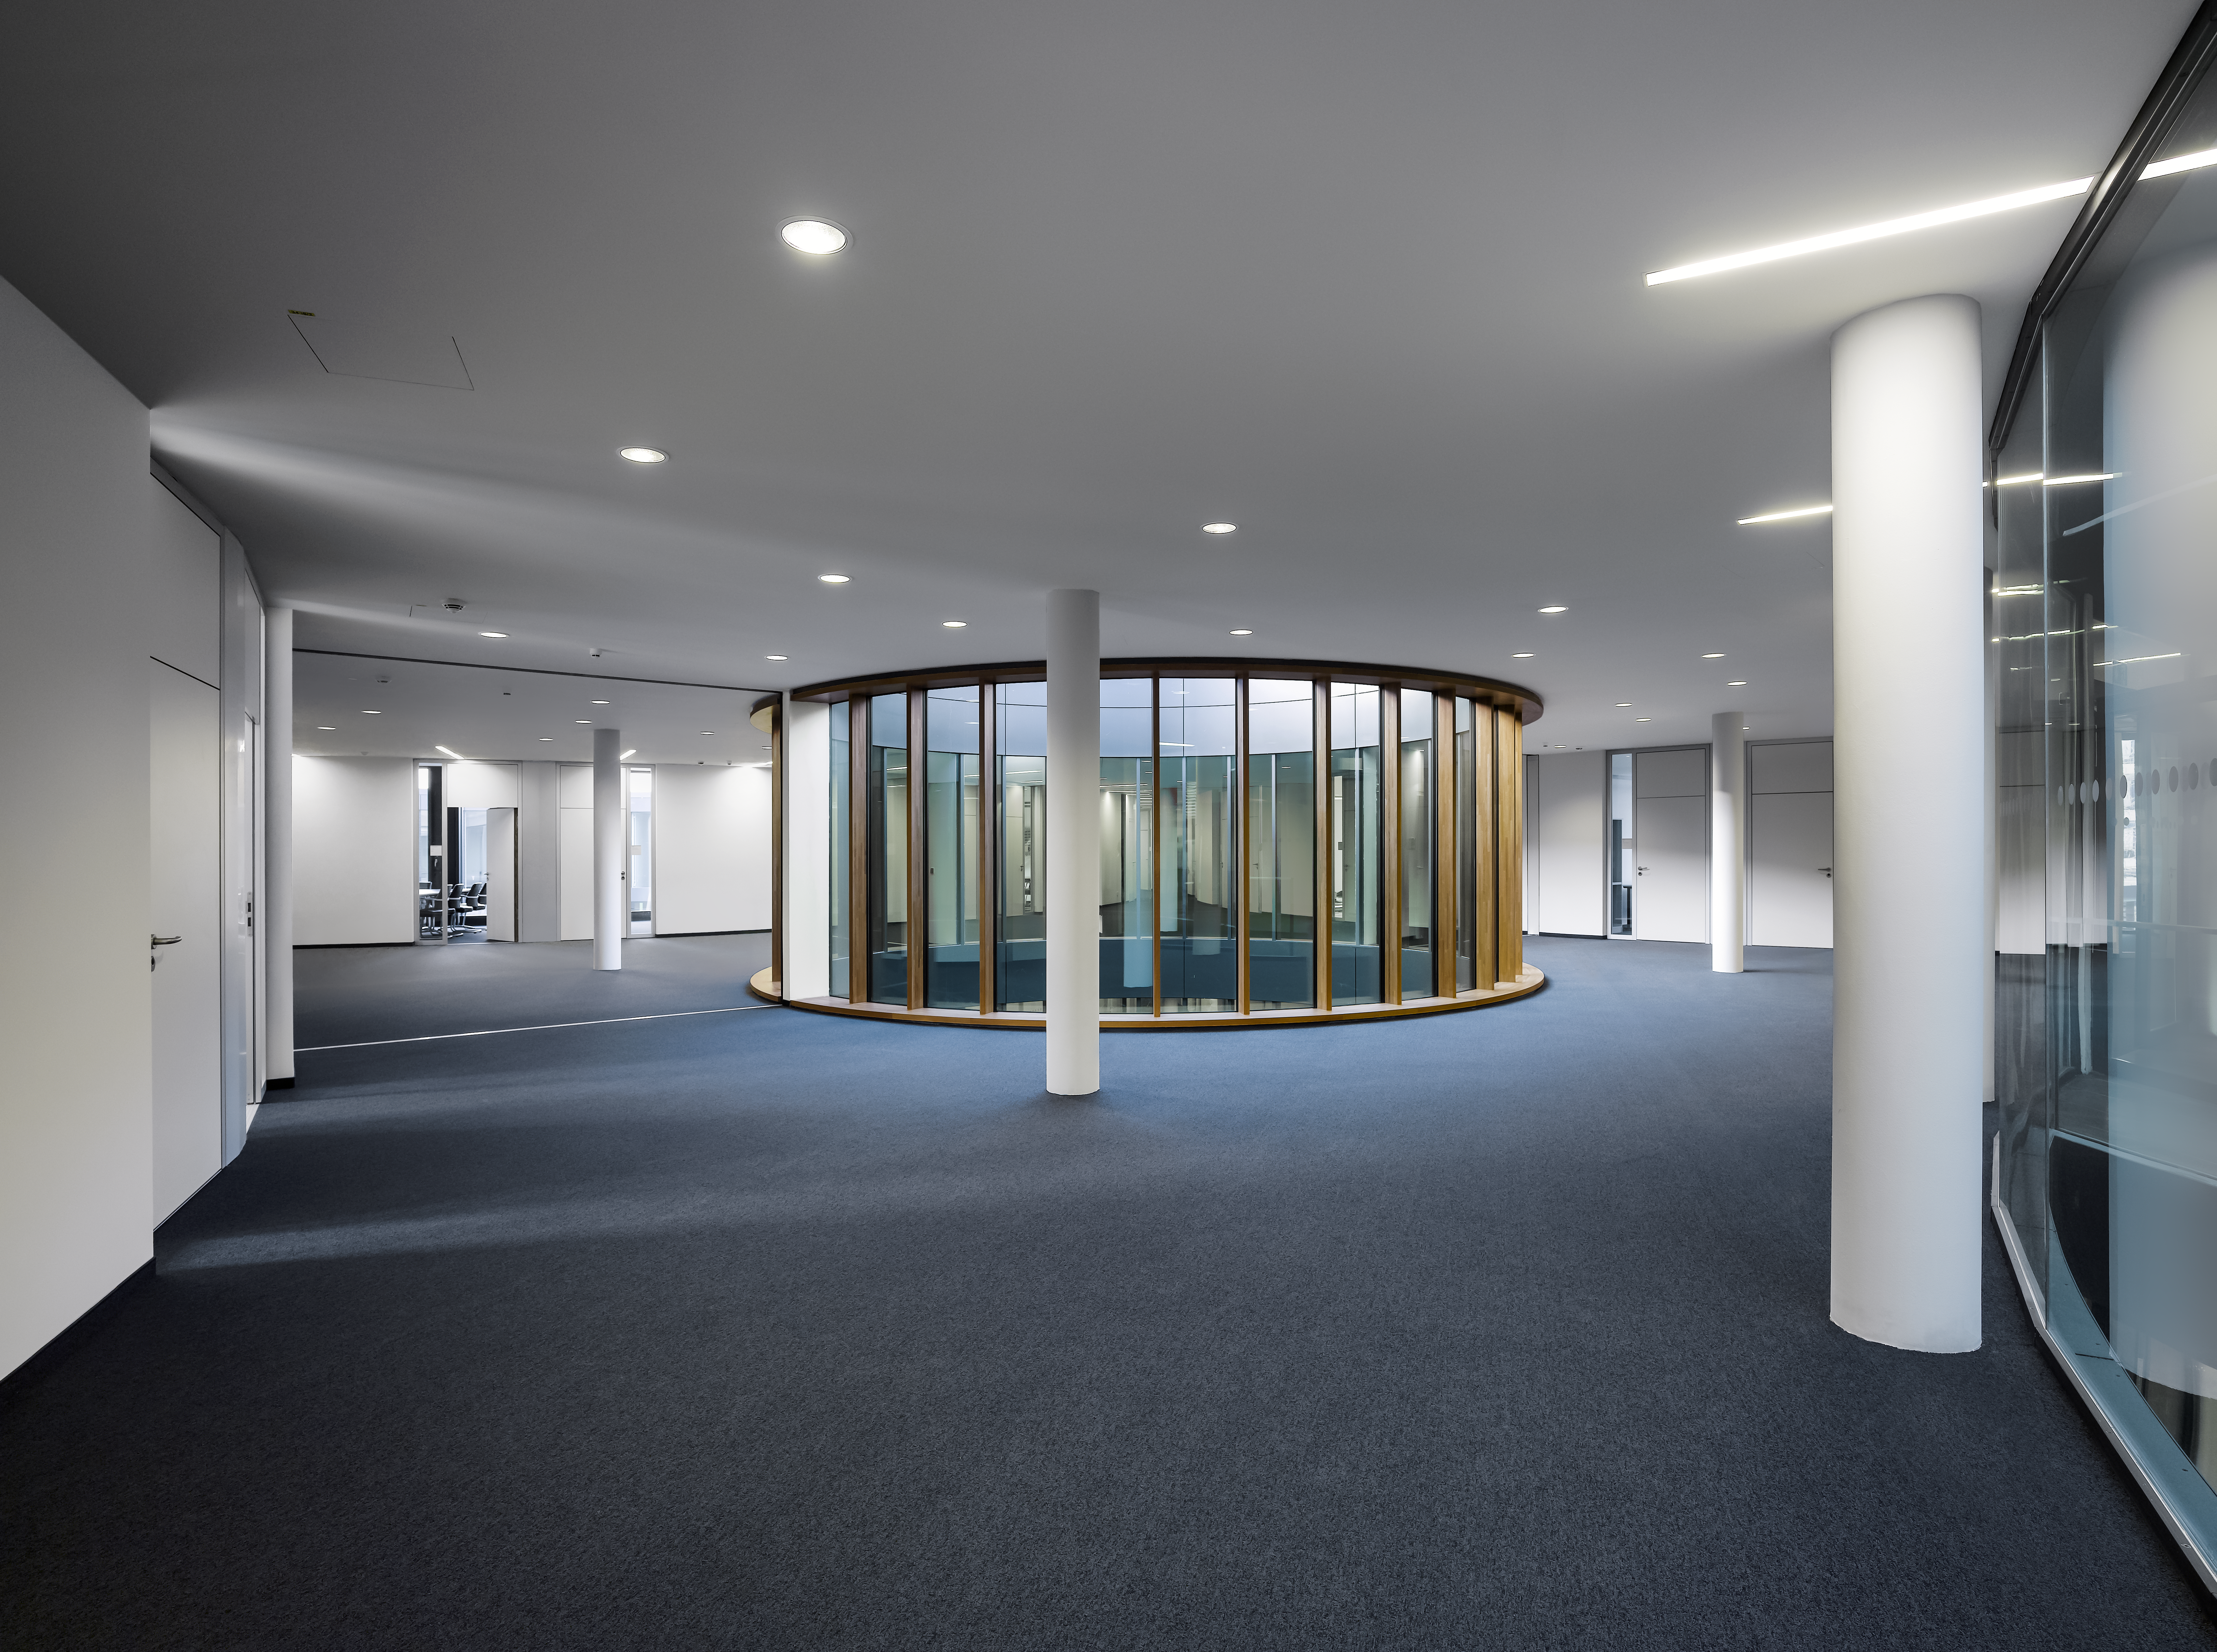

ESO Headquarters

The interior of the new buildings for the ESO Headquarters in Garching, Germany, is open and bright. Several courtyards — each matching the diameter of a different ESO telescope — provide additional light.

Credit: Roland Halbe/ESO